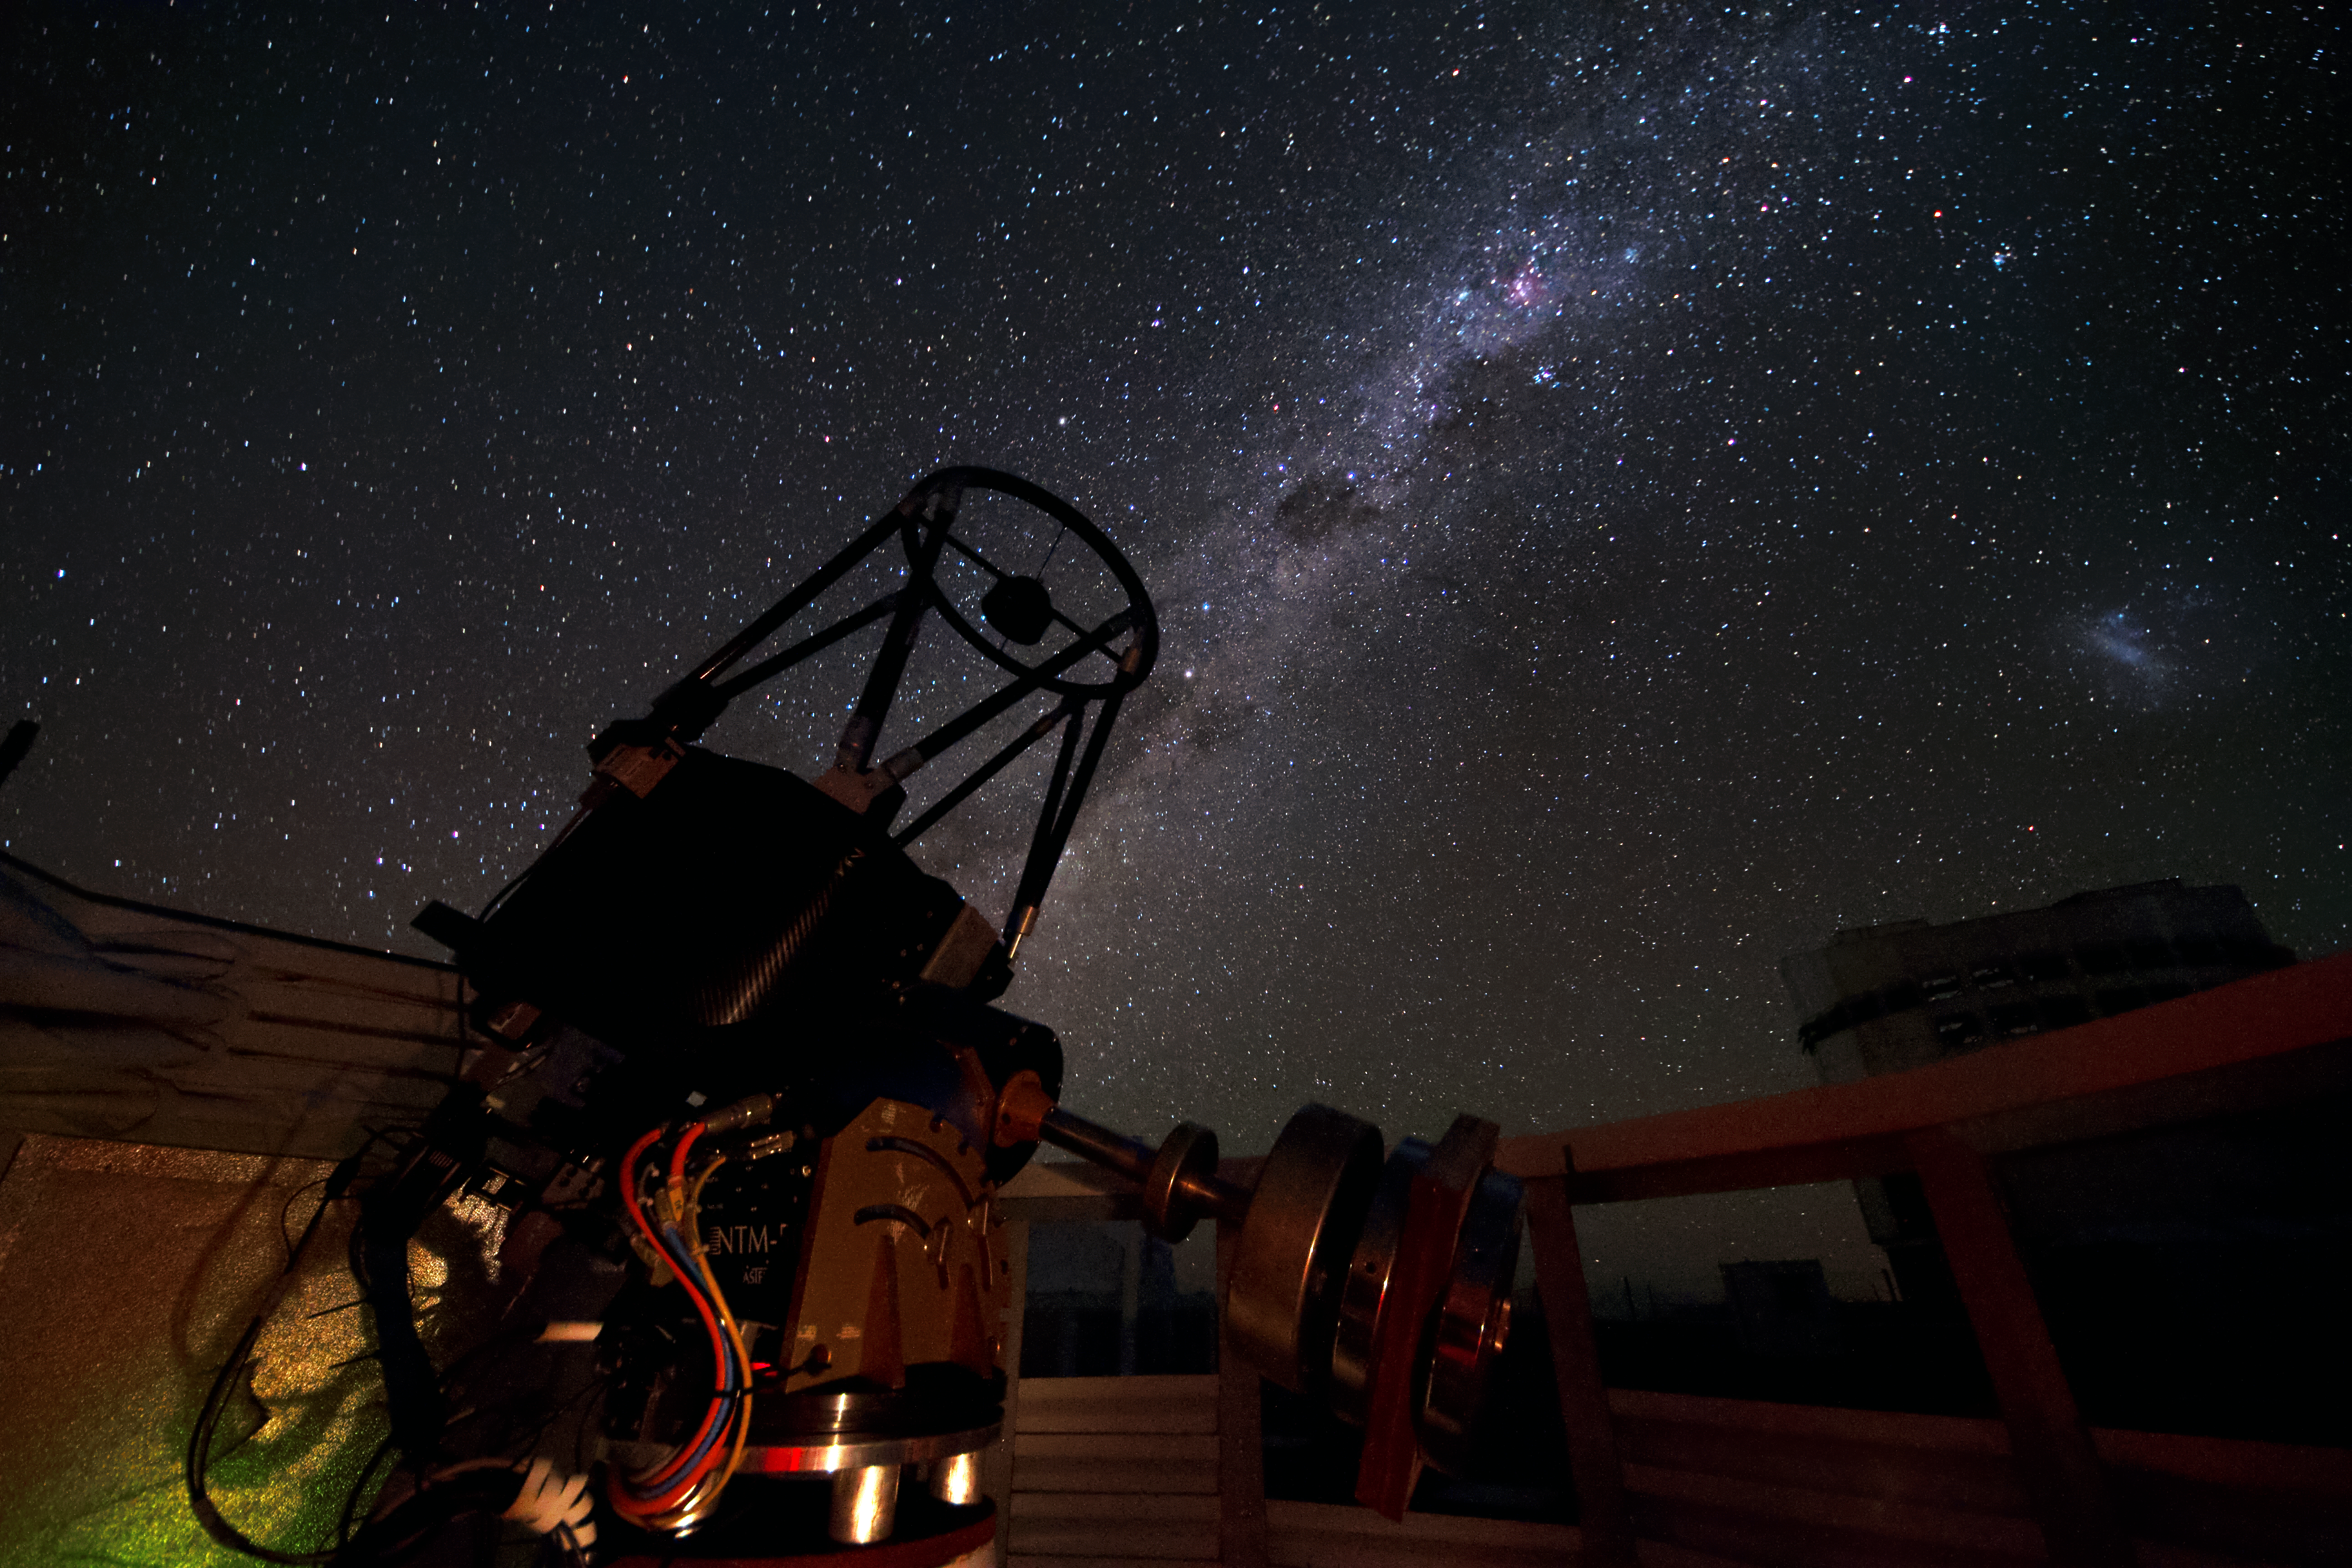

A dwarf among giants

The Paranal Observatory is not only home to the gigantic telescopes of the VLT, but also to some small observational instruments like the Surface Layer SLODAR (SLOpe Detection And Ranging), which is visible on this image within its dome.

The 40-cm telescope is located in the Astronomical Site Monitor area in Paranal and operates fully robotic. The instrument was deployed at ESO’s Paranal Observatory for a statistical characterisation of the site in March 2011. The Milky Way is clearly visible across the image. The brighter region in the upper part is the Carina Nebula. The silhouette of the 8.2-metre Yepun telescope is seen on the lower right. Above this, is the Large Magellanic Cloud, a neighbouring galaxy of the Milky Way.

Credit: G. Lombardi/ESO